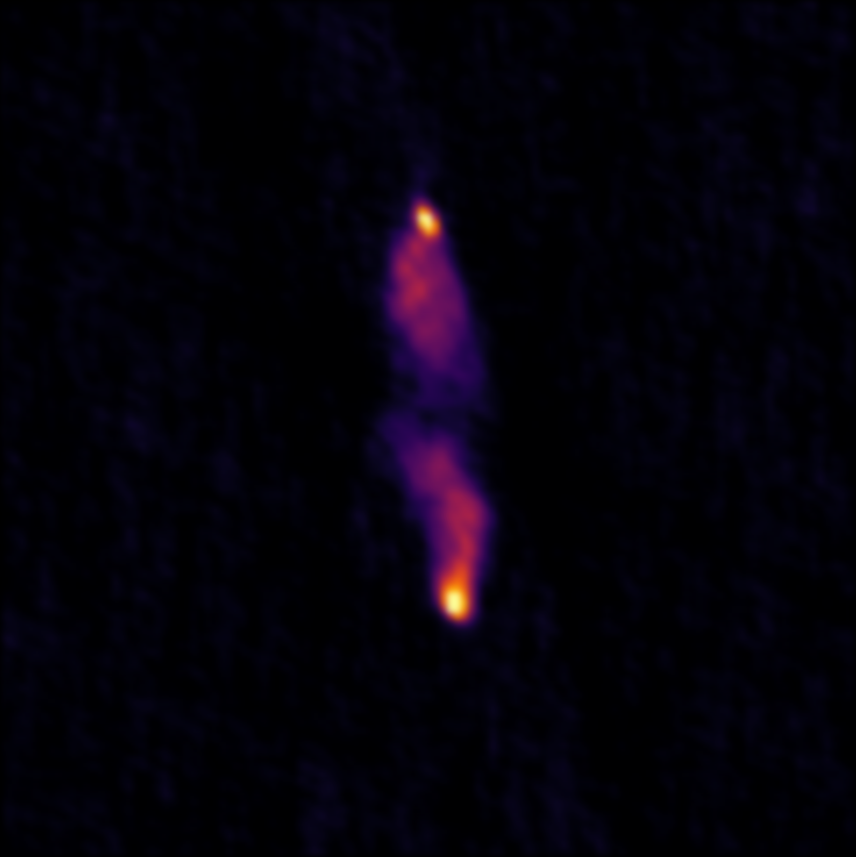

A Universe Full of Radio Galaxies

Credit: NRAO/AUI/NSF